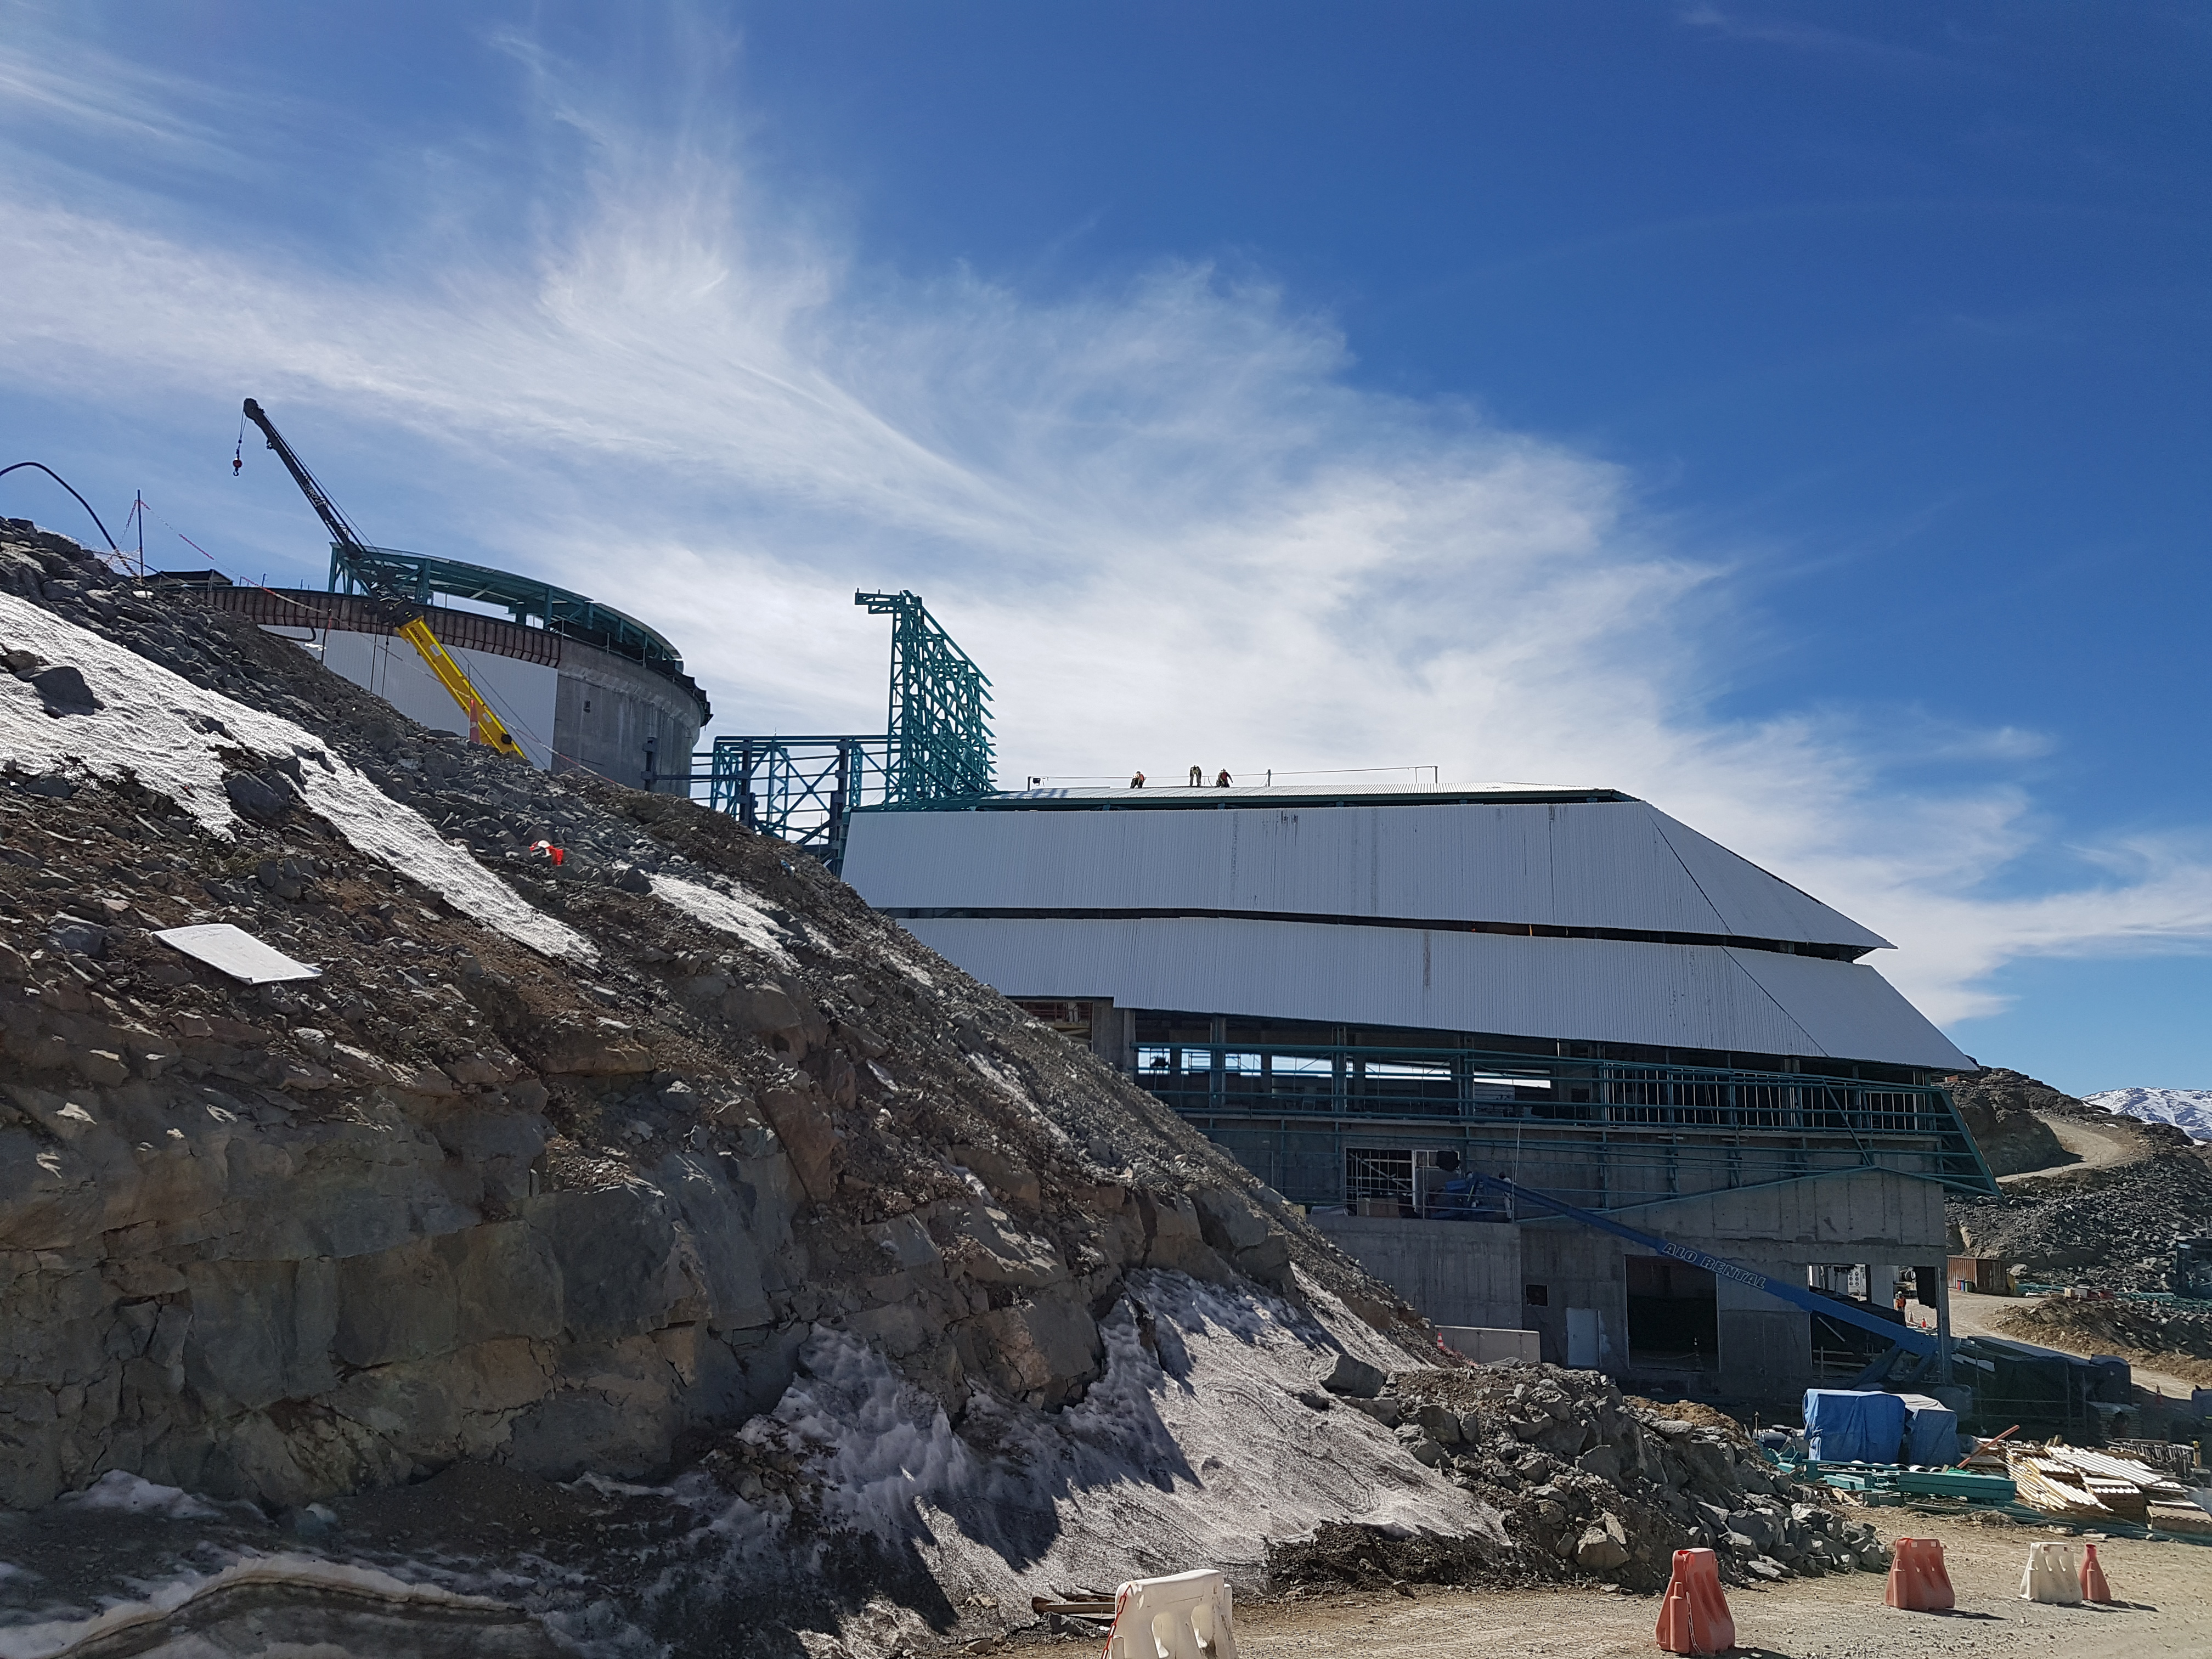

Weekly Construction Photos

Photos of summit construction status taken on August 8, 2017.

Credit: Rubin Observatory/NSF/AURA